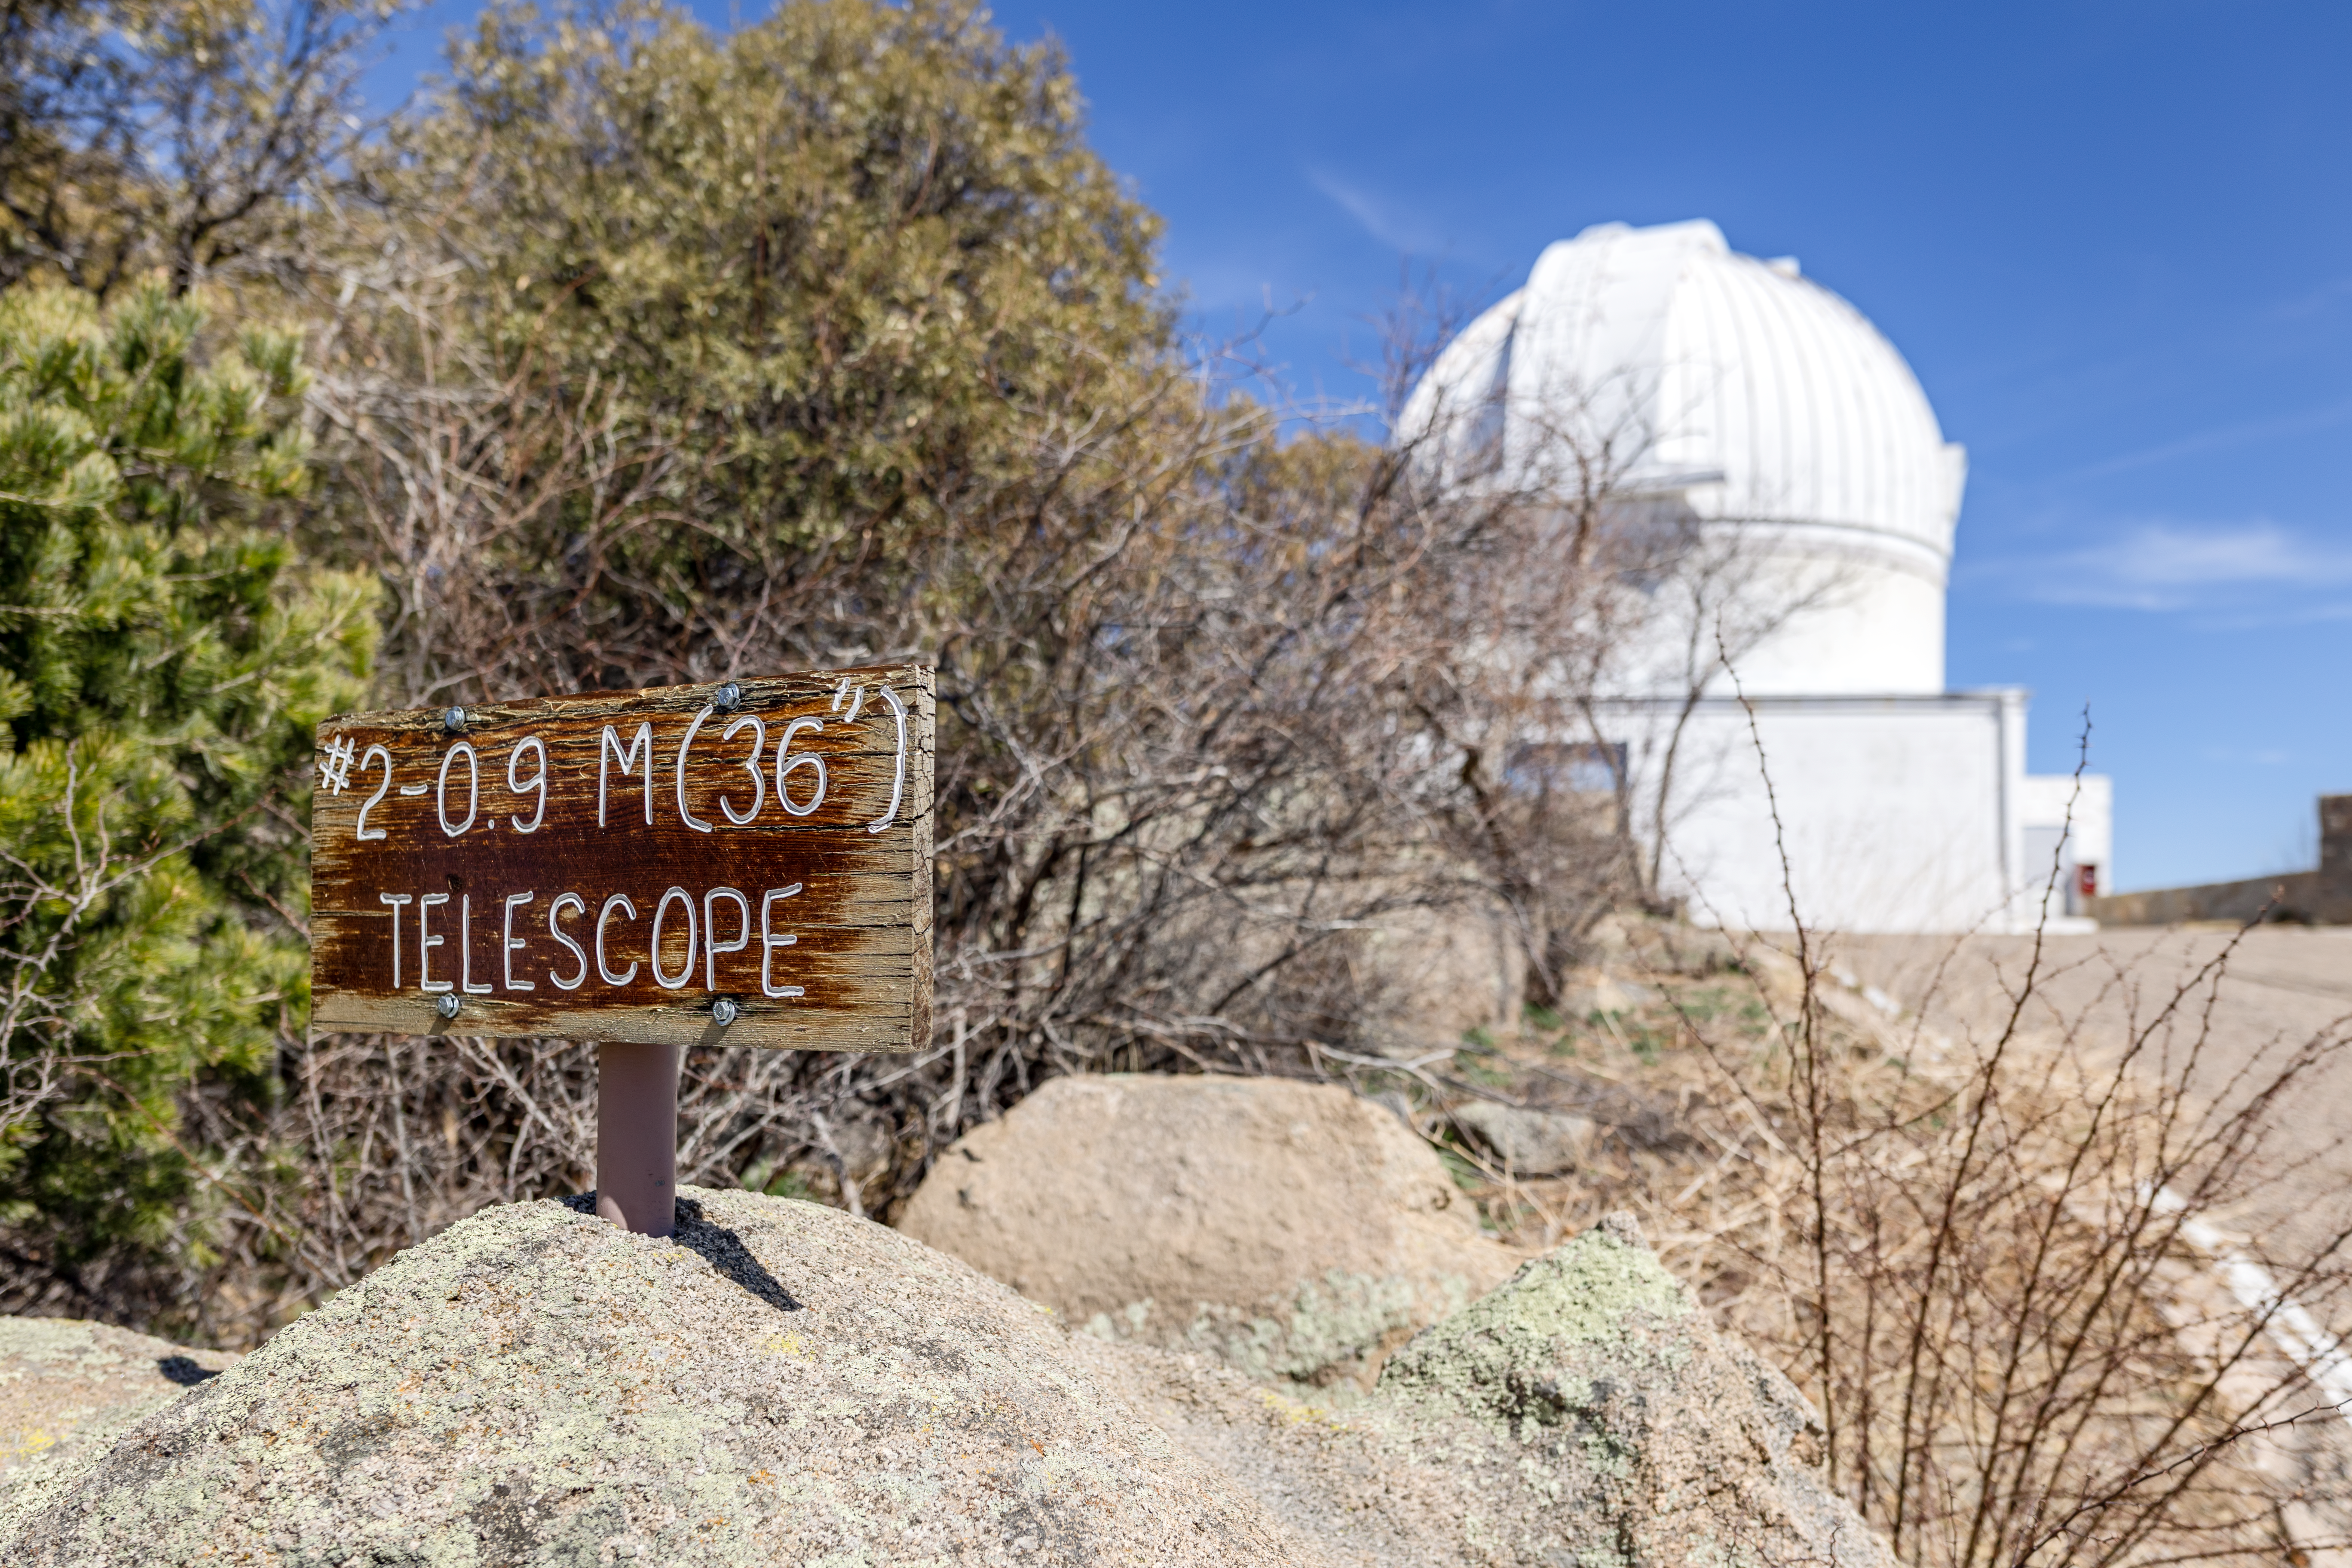

WIYN 0.9-meter Telescope Sign

A sign showcasing the WIYN 0.9-meter Telescope in the background on Kitt Peak National Observatory in Arizona.

Credit: KPNO/NOIRLab/NSF/AURA/T. Slovinský